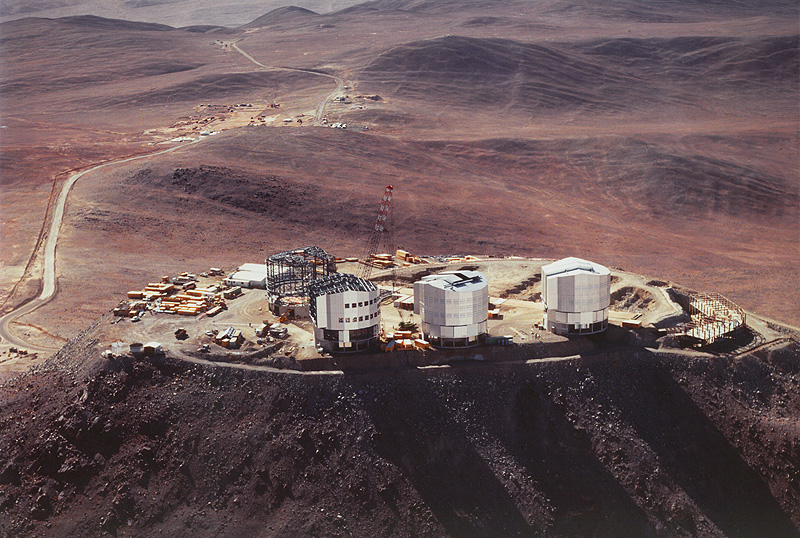

VLT observatory on Cerro Paranal

This aerial photo, obtained on December 8, 1996, shows the construction progress at the site of the VLT Observatory on Cerro Paranal. It shows the site as seen from the North-West, during the early morning hours. While the enclosures for UT1 (Unit Telescope no. 1; to the right) and UT2 appear in their finished state, the cladding is almost complete on UT3.

Seen behind is the VLT base camp, also the site of the Mirror Maintenance Area.

Credit: ESO